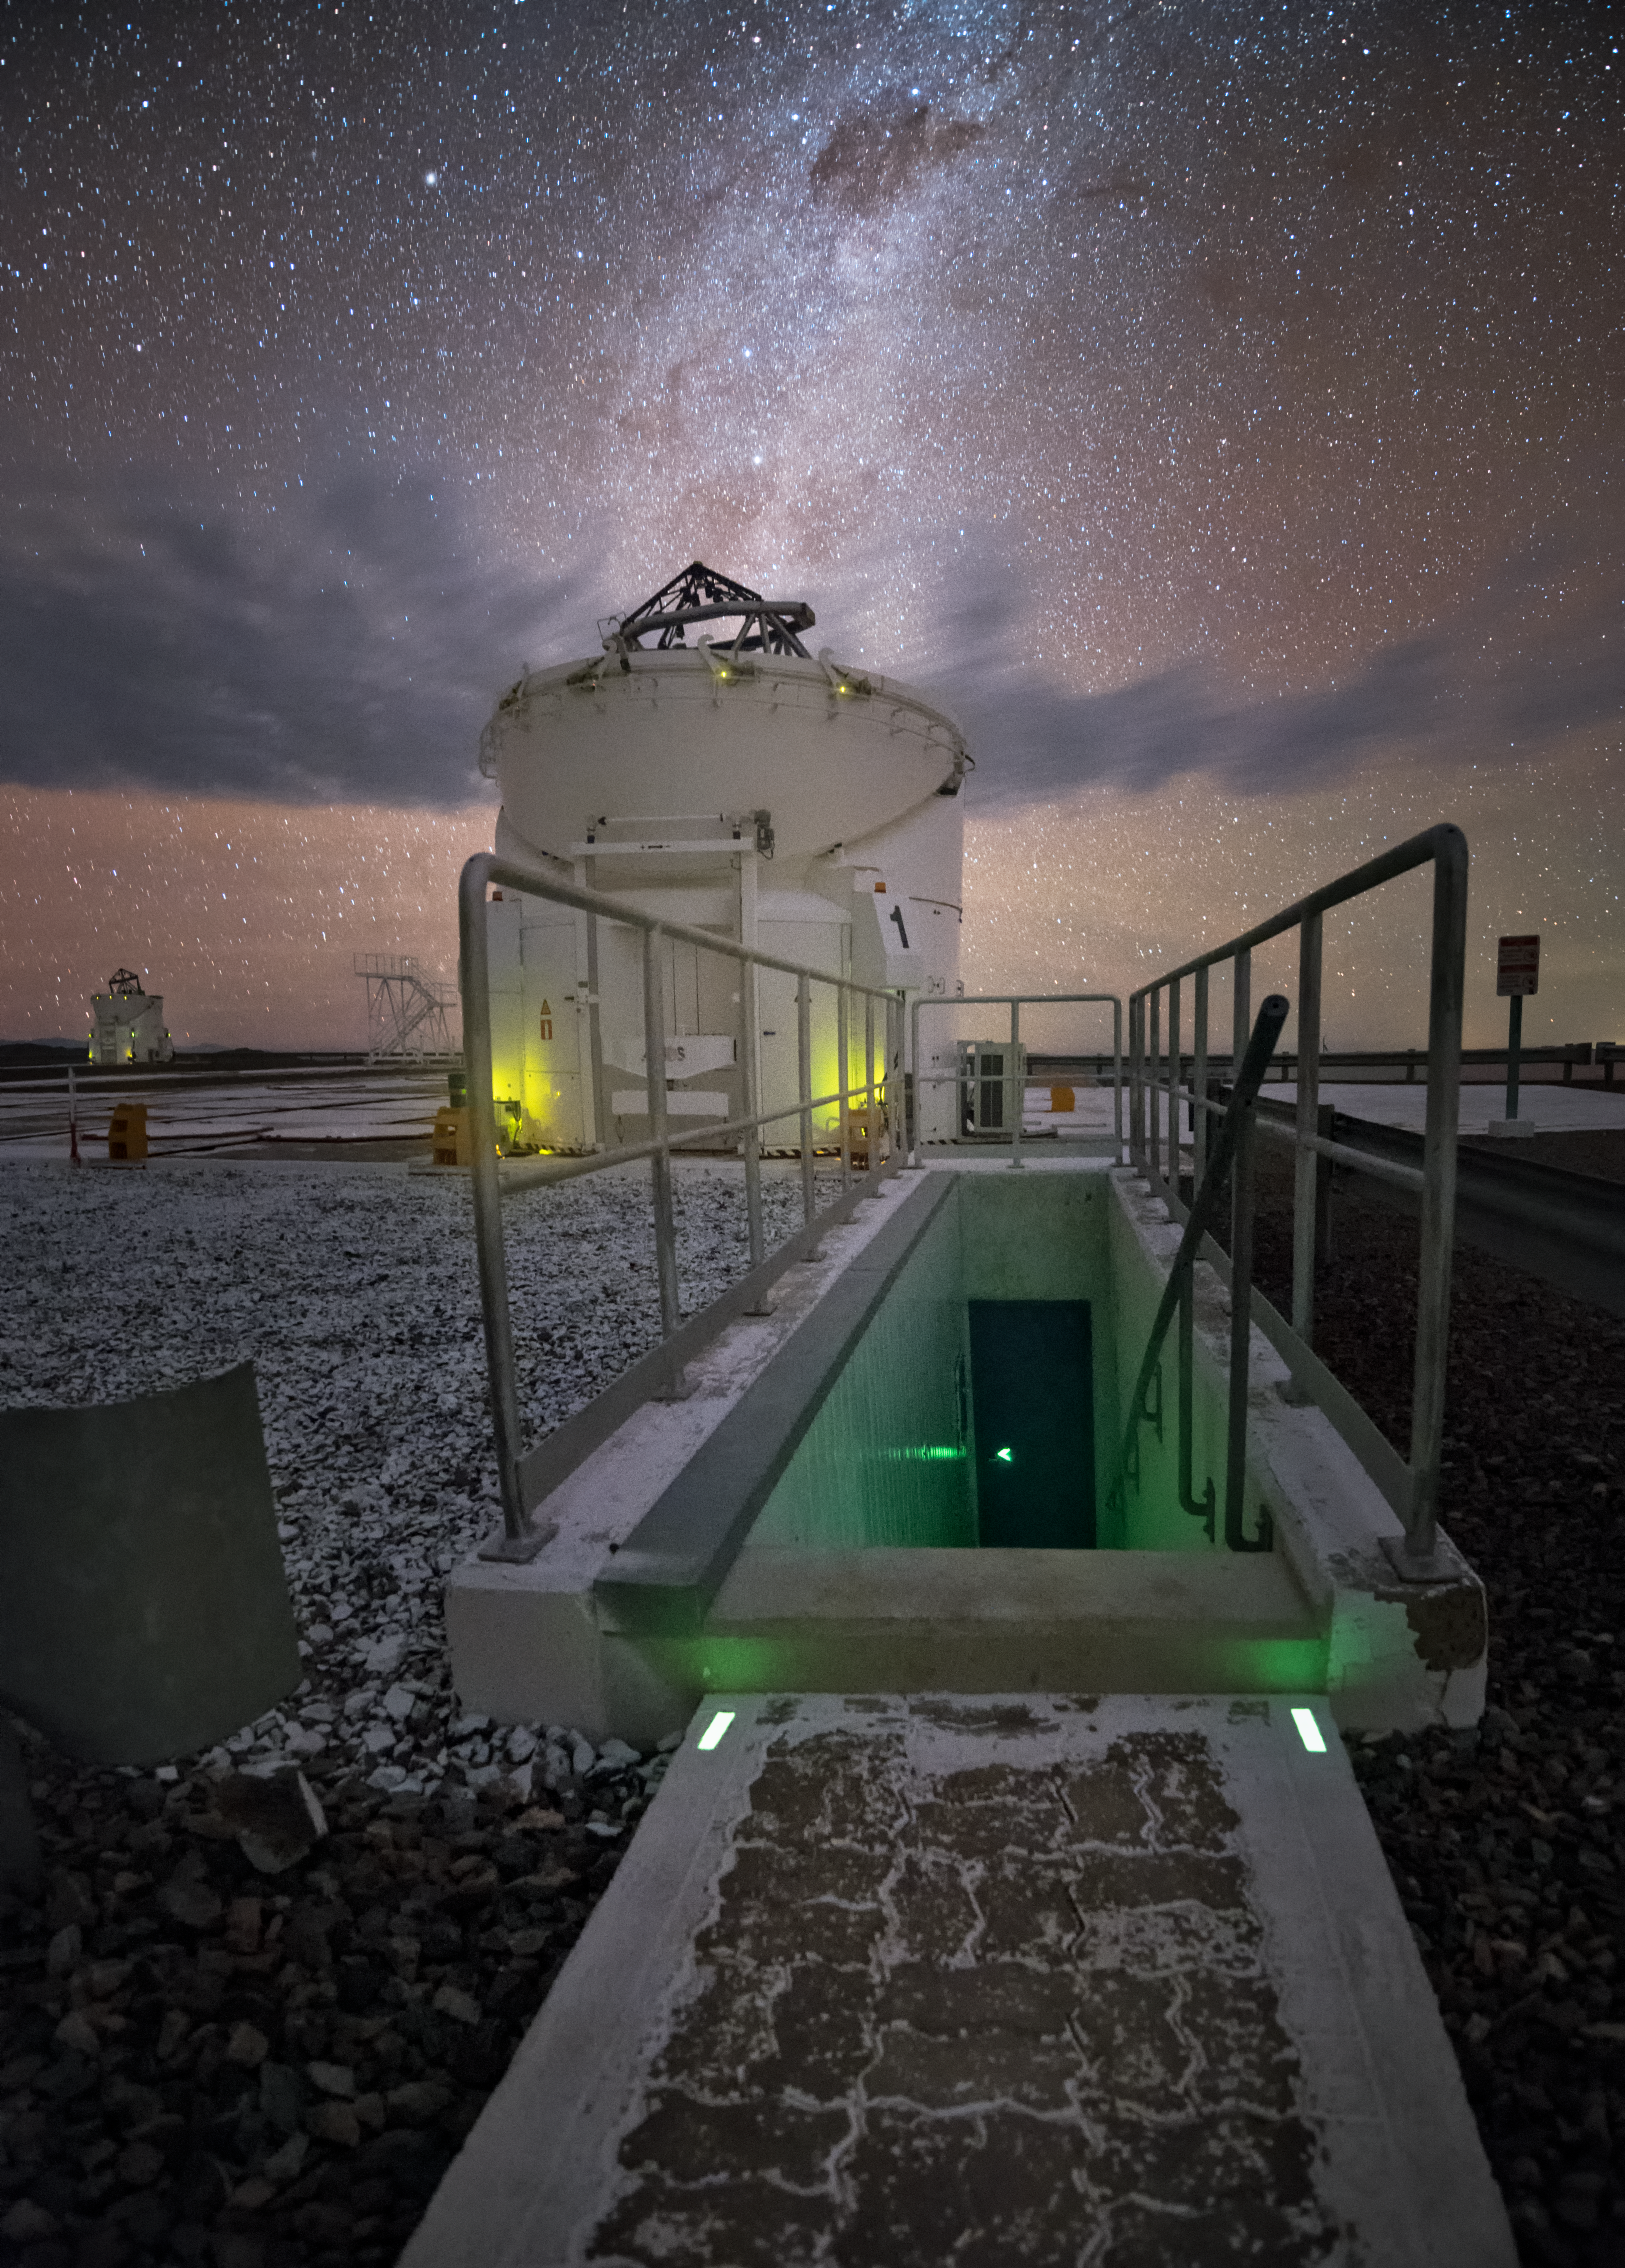

Going Underground

Difficult as it may be, given the view above, when at Paranal Observatory make sure you keep your eyes on the ground — or you might just take a tumble. This Picture of the Week shows an entrance to one of the laboratories beneath the ESO’s Very Large Telescope (VLT) platform, used to carry out an astronomical technique known as interferometry.

The VLT is composed of four large Unit Telescopes and four smaller Auxiliary Telescopes (ATs) — two of the latter are imaged here. Astronomers can use various combinations of these telescopes to pool their observing power and, using the technique of interferometry, achieve imaging resolutions much greater than is possible by any of them alone. This clever trick is performed beneath the platform in a network of tunnels filled with specialised equipment to direct and process the light gathered by the telescopes.

Paranal Observatory is located in northern Chile atop its mountain namesake, Cerro Paranal. The remote location and high altitude here provide ideal conditions for the kinds of astronomy undertaken at the facility, whether that be peering into star nurseries in the Milky Way or observing the ferociously active cores of distant galaxies.

Credit: Y. Beletsky/ESO